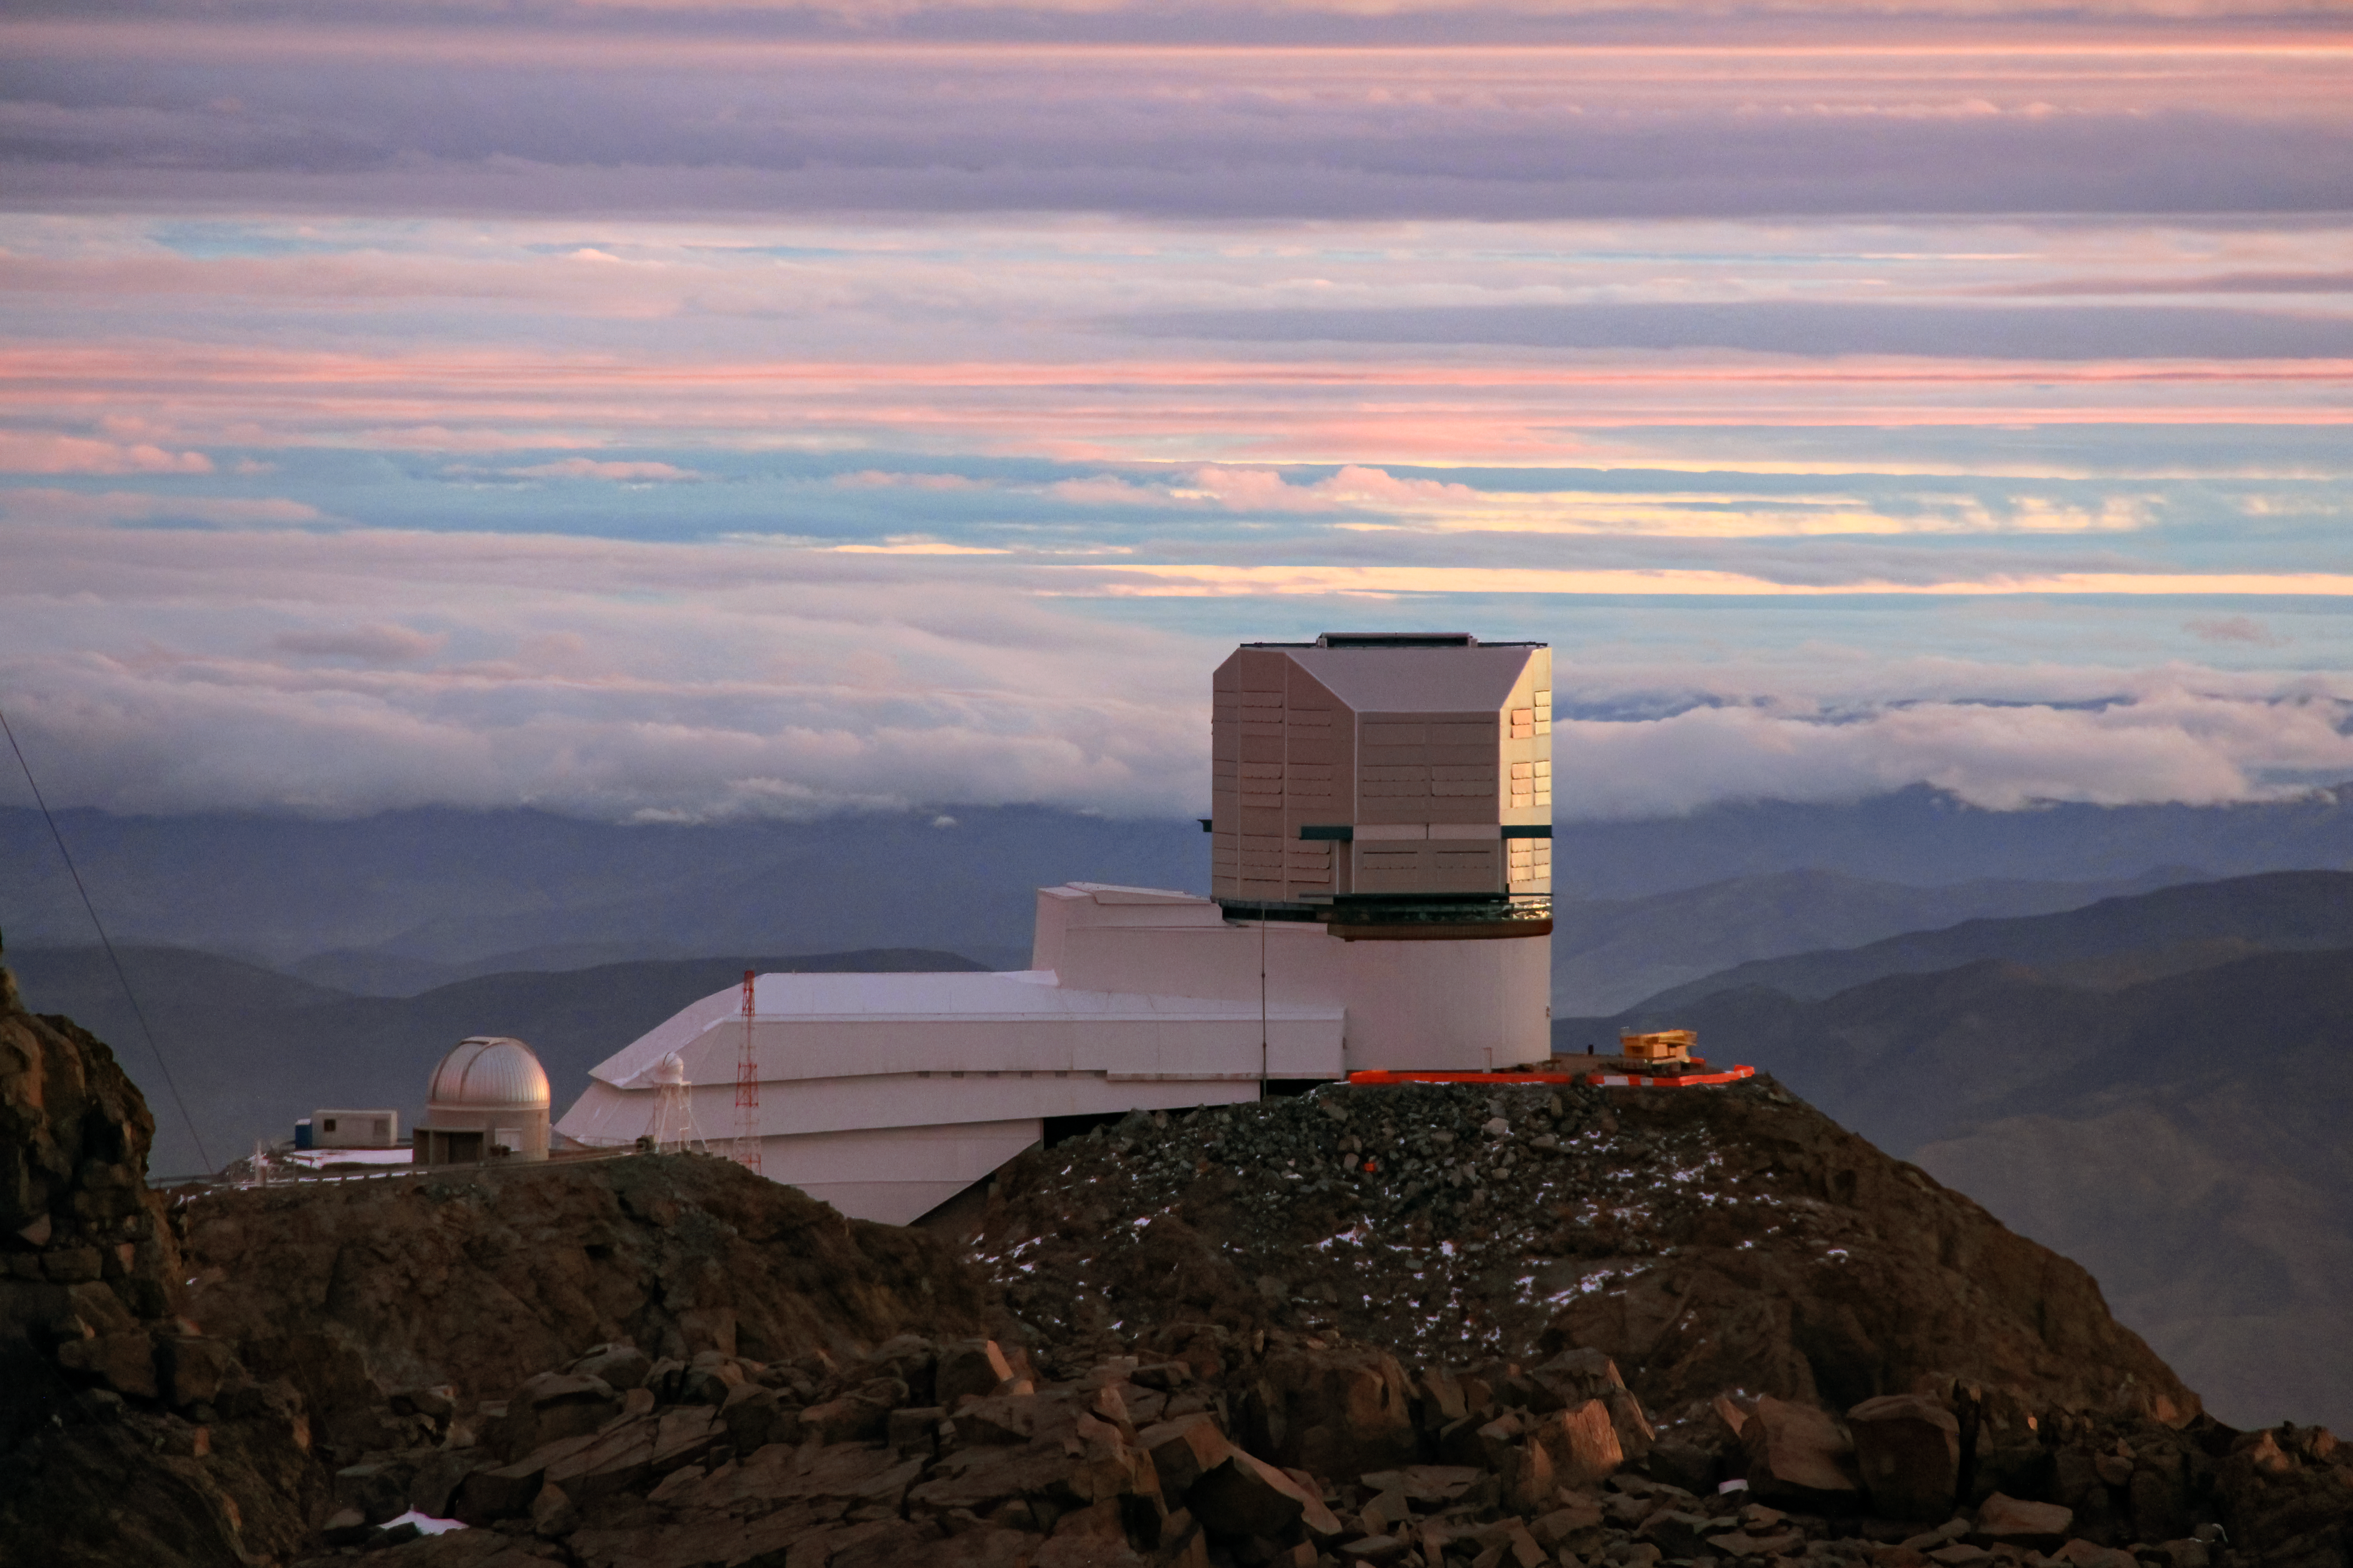

A Cloudy Day for Rubin

The Vera C. Rubin Observatory is shown here on a cloudy day.

Credit: Vera C. Rubin Observatory/NOIRLab/AURA/NSF/J.Fuentes